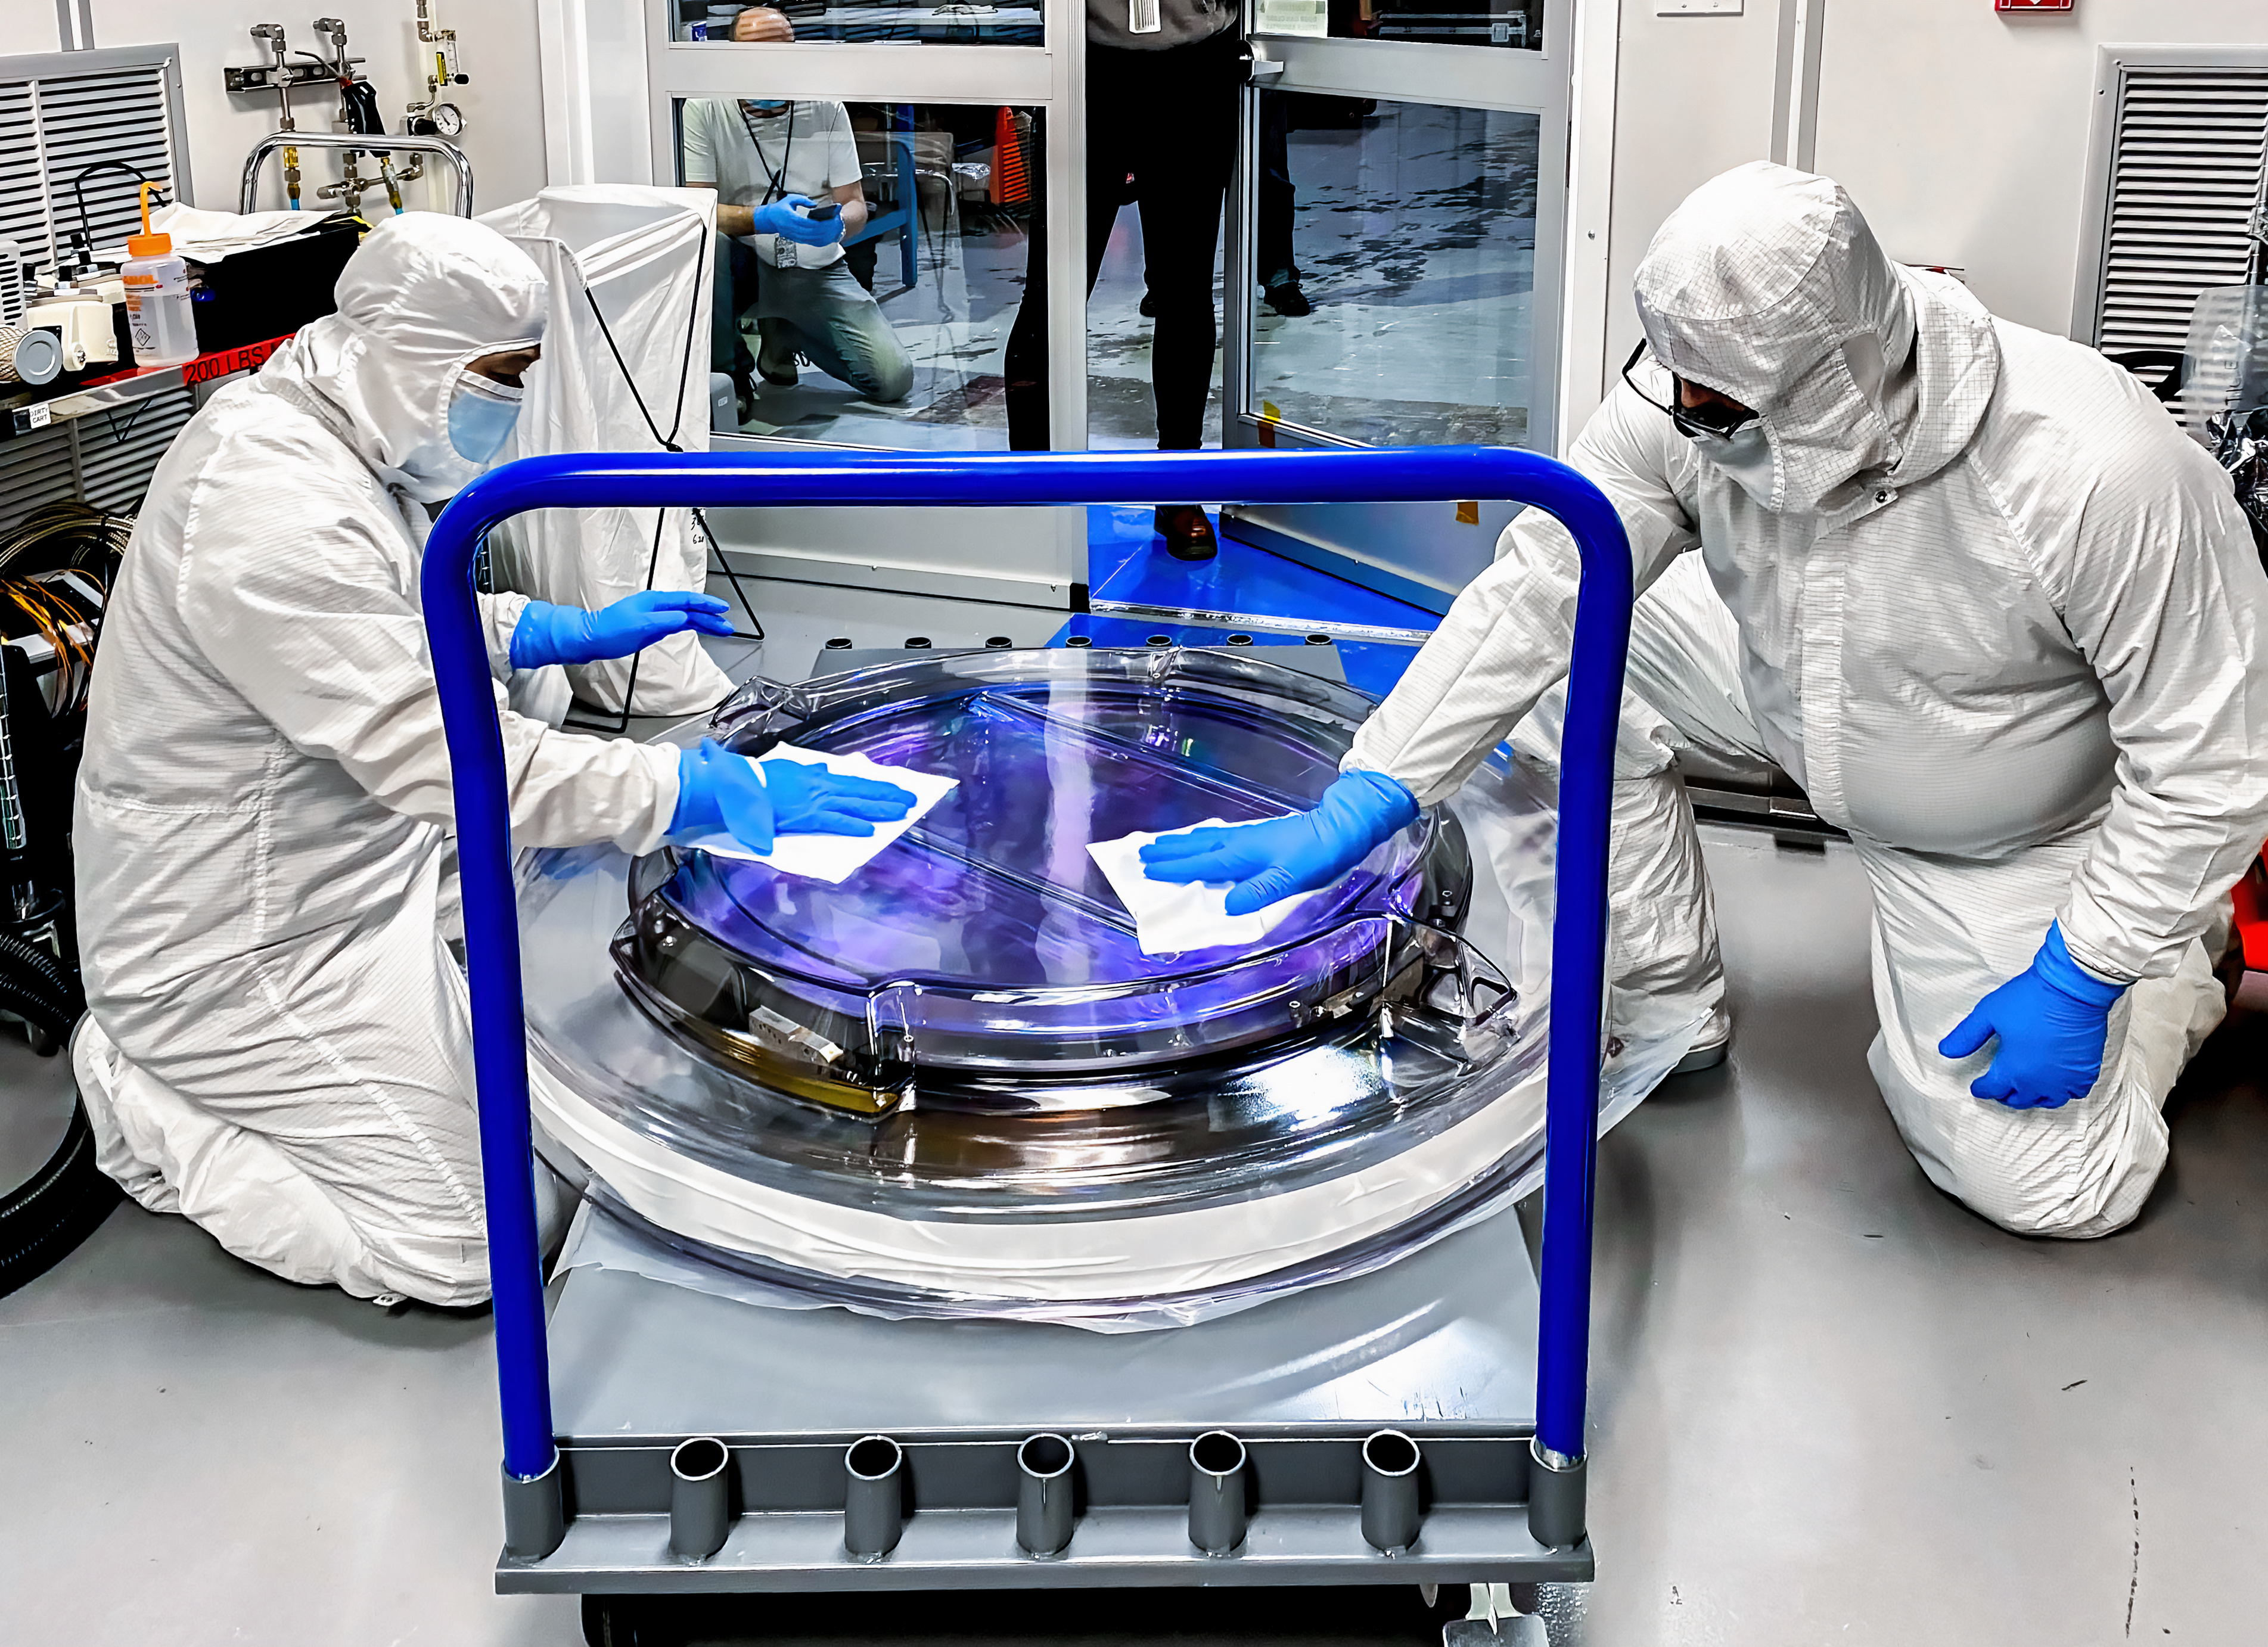

LSST r-band Optical Filter Assembly

The LSST r-band optical filter assembly gets unwrapped in the IR-2 clean room. The filter is protected by an inner and outer clean room compatible container.

Credit: Travis Lange/SLAC National Accelerator Laboratory